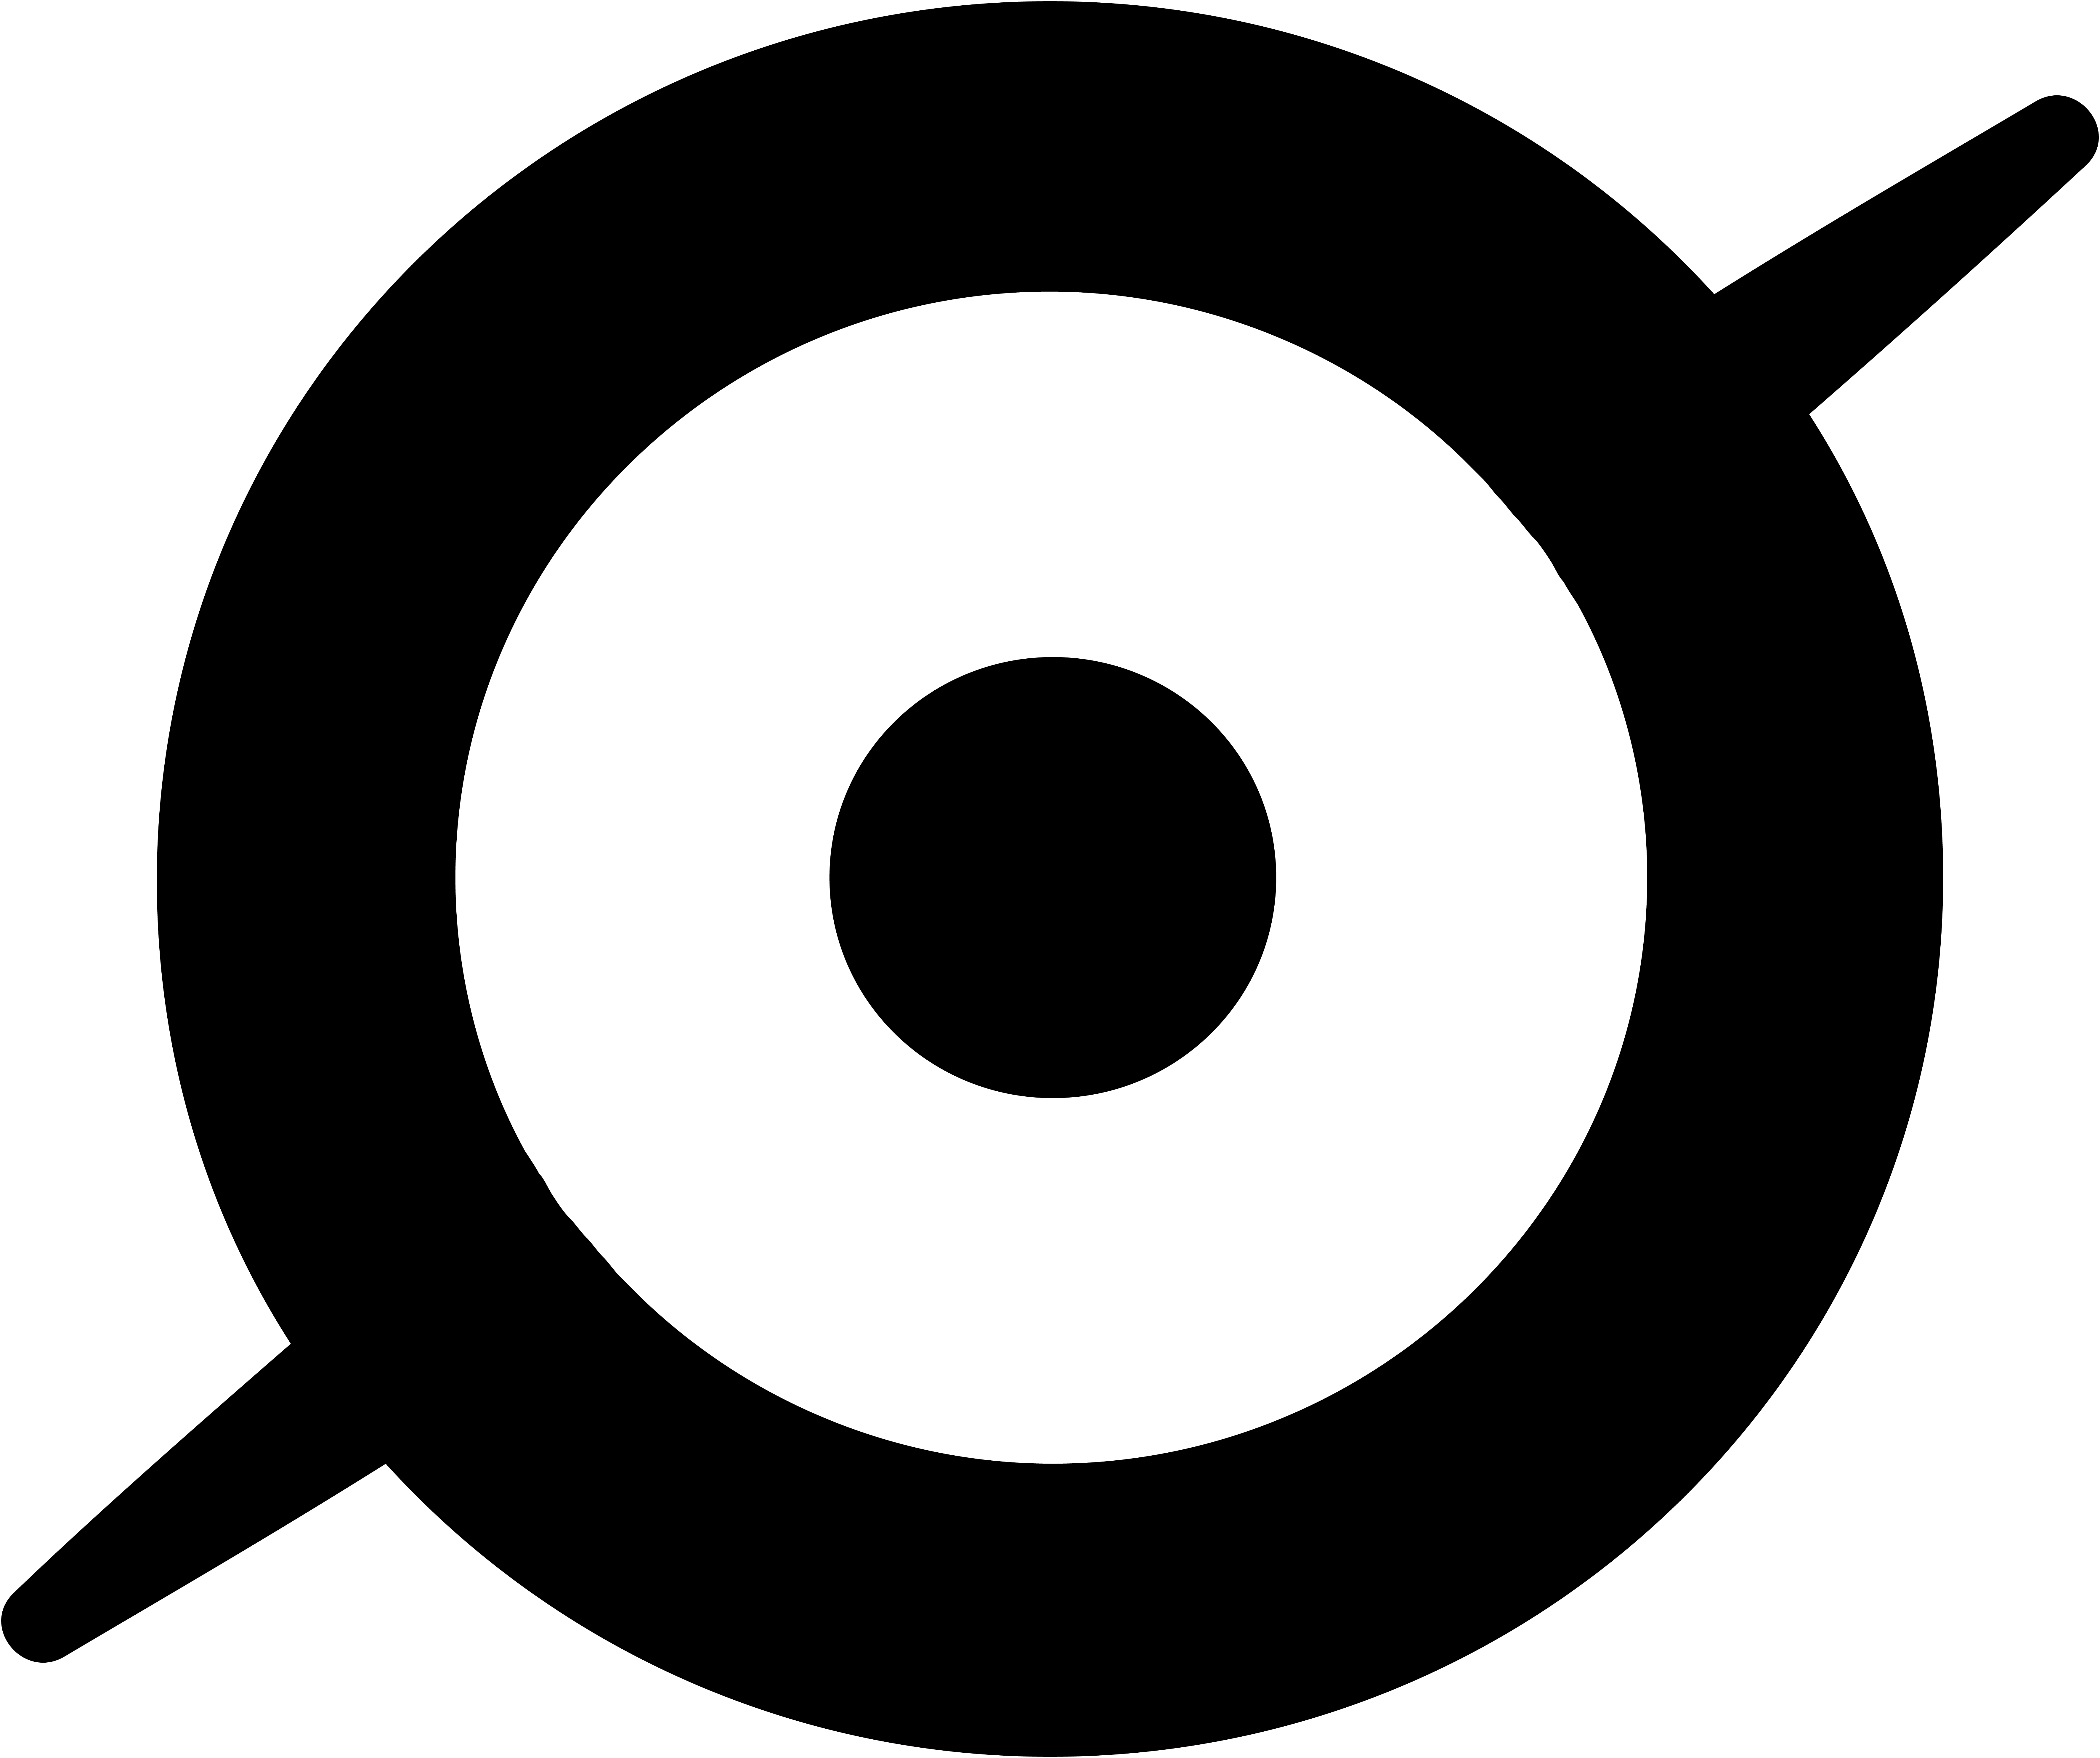

Zooniverse Icon

NSF-DOE Vera C. Rubin Observatory partnered with the Zooniverse citizen science platform.

Credit: RubinObs/NOIRLab/SLAC/NSF/DOE/AURA